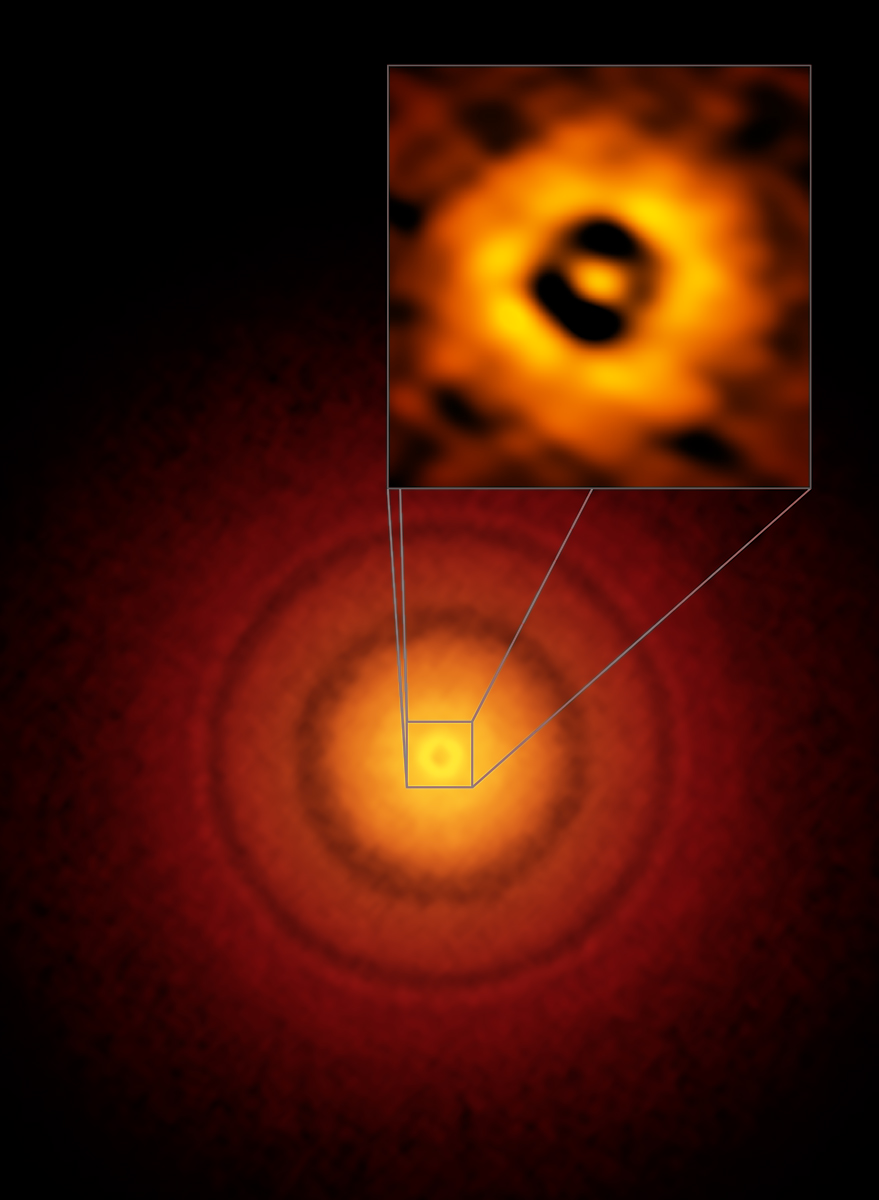

ALMA image of the planet-forming disc around the young, Sun-like star TW Hydrae

ALMA image of the planet-forming disc around the young, Sun-like star TW Hydrae. The inset image (upper right) zooms in on the gap nearest to the star, which is at the same distance as the Earth is from the Sun, suggesting an infant version of our home planet could be emerging from the dust and gas. The additional concentric light and dark features represent other planet-forming regions farther out in the disc.

Credit: S. Andrews (Harvard-Smithsonian CfA), ALMA (ESO/NAOJ/NRAO)